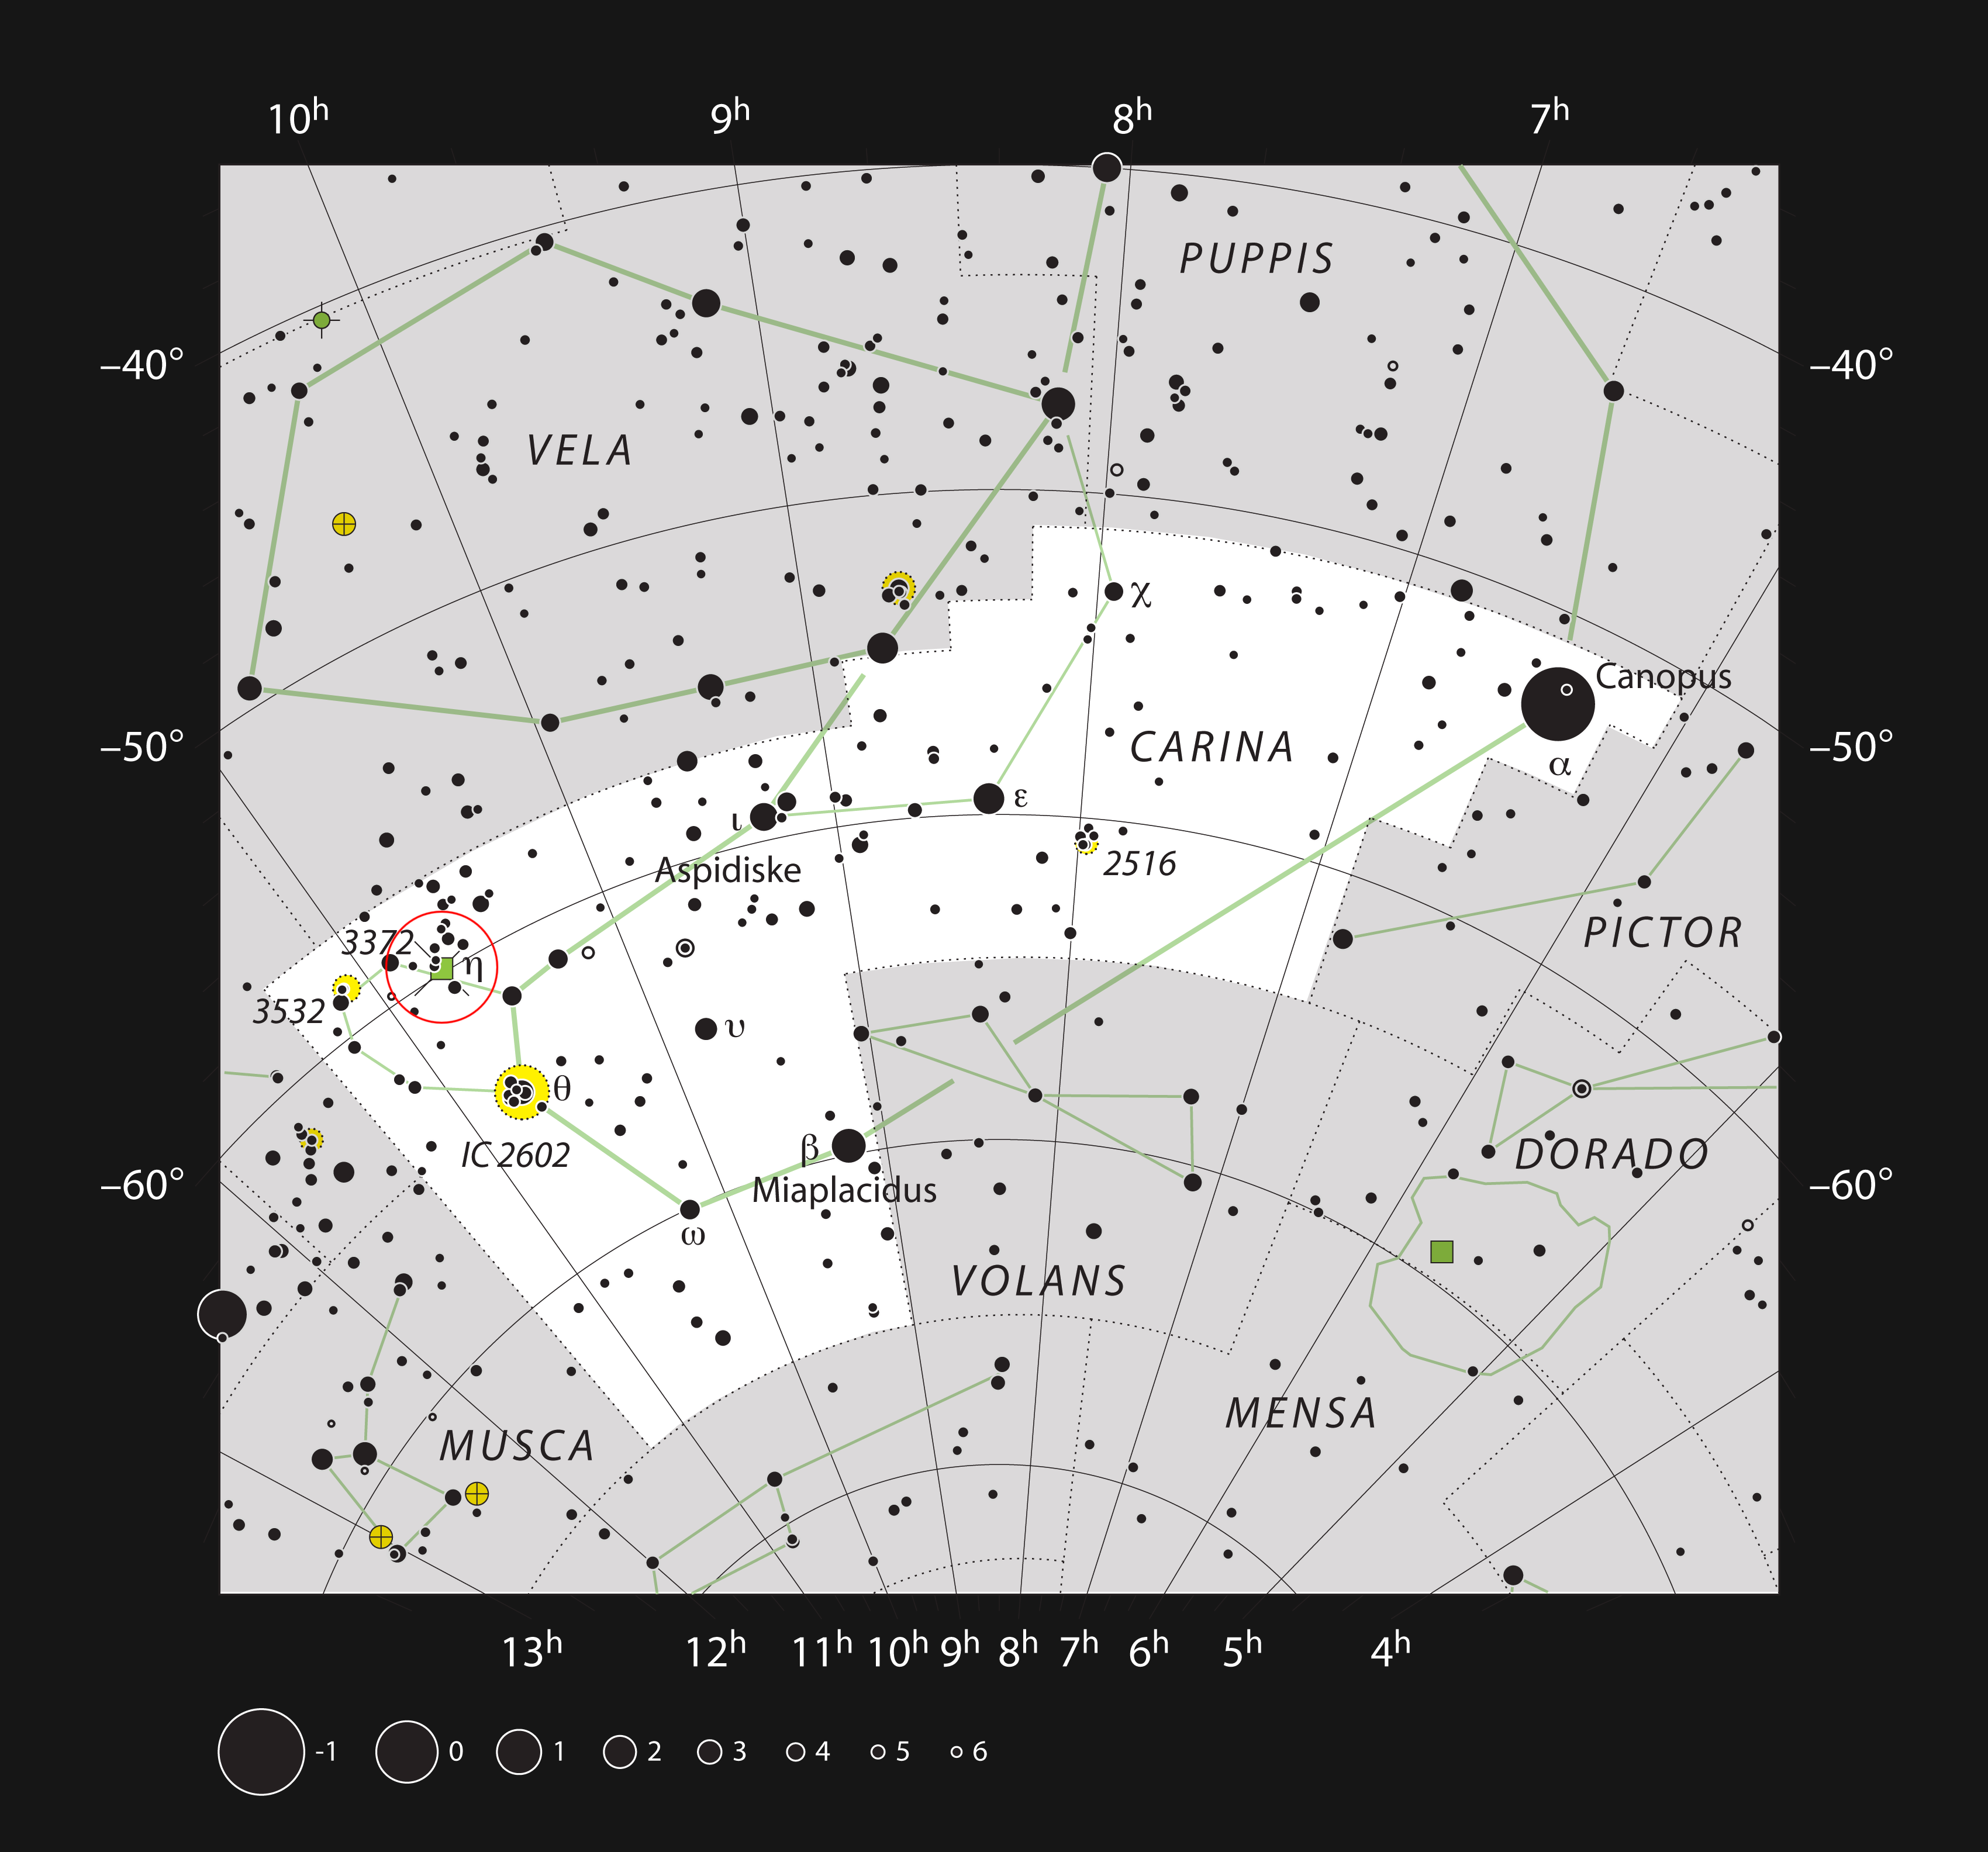

The Carina Nebula in the constellation of Carina

This chart shows the location of the Carina Nebula within the constellation of Carina (The Keel). This map shows most of the stars visible to the unaided eye under good conditions and the nebula itself is marked as a green square in a red circle at the left (labelled 3372 for NGC 3372). This nebula is very bright and can be seen well in small telescopes, and faintly without a telescope at all.

Credit: ESO, IAU and Sky & Telescope